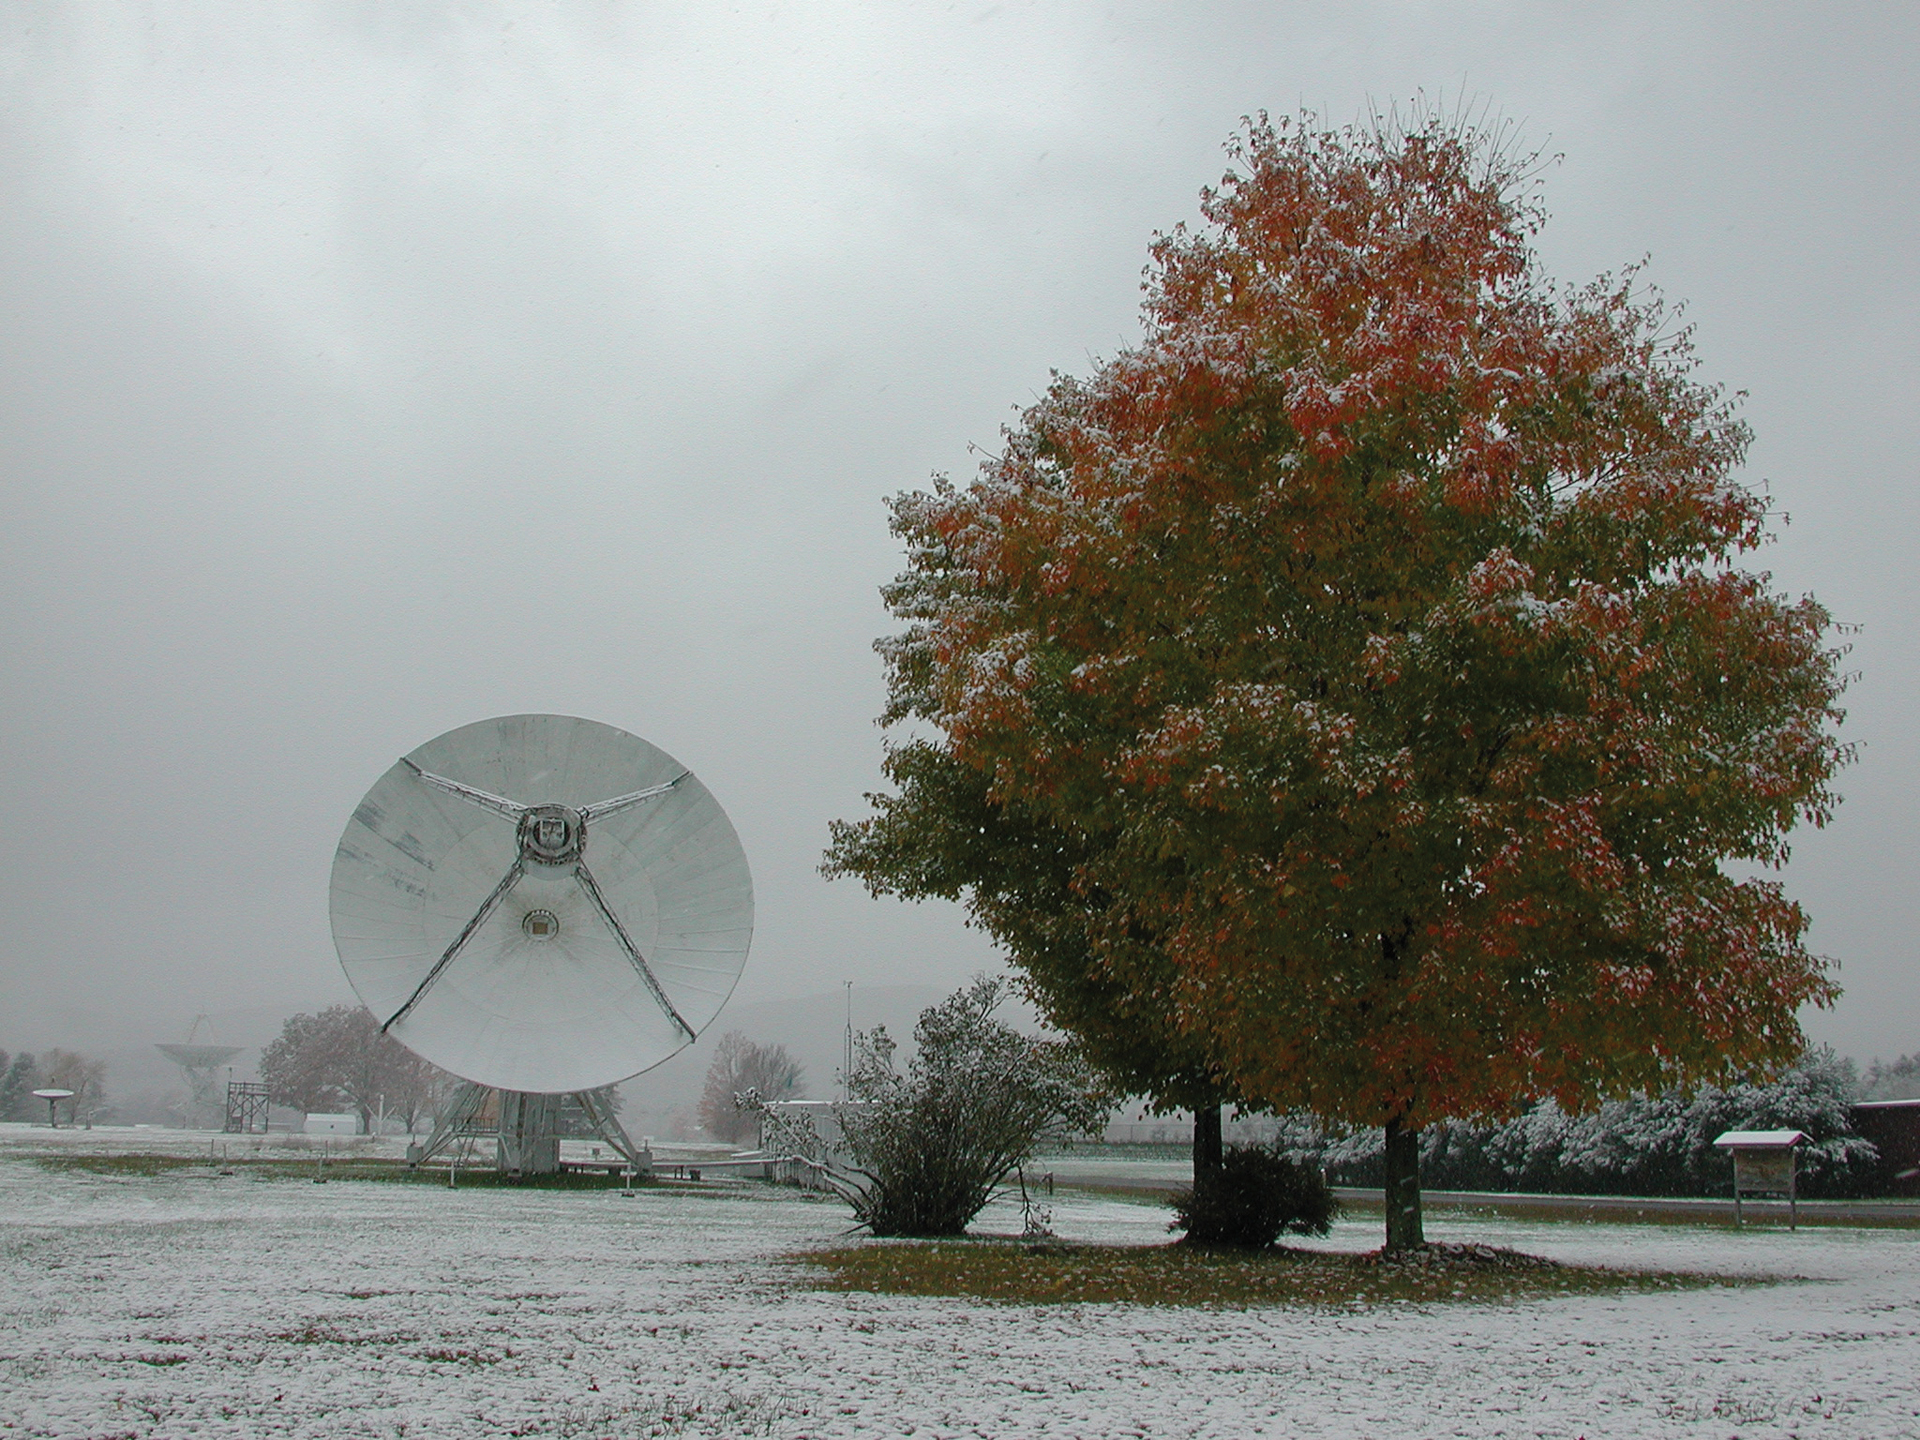

Neither Snow Nor Rain

Credit: NRAO/AUI/NSF